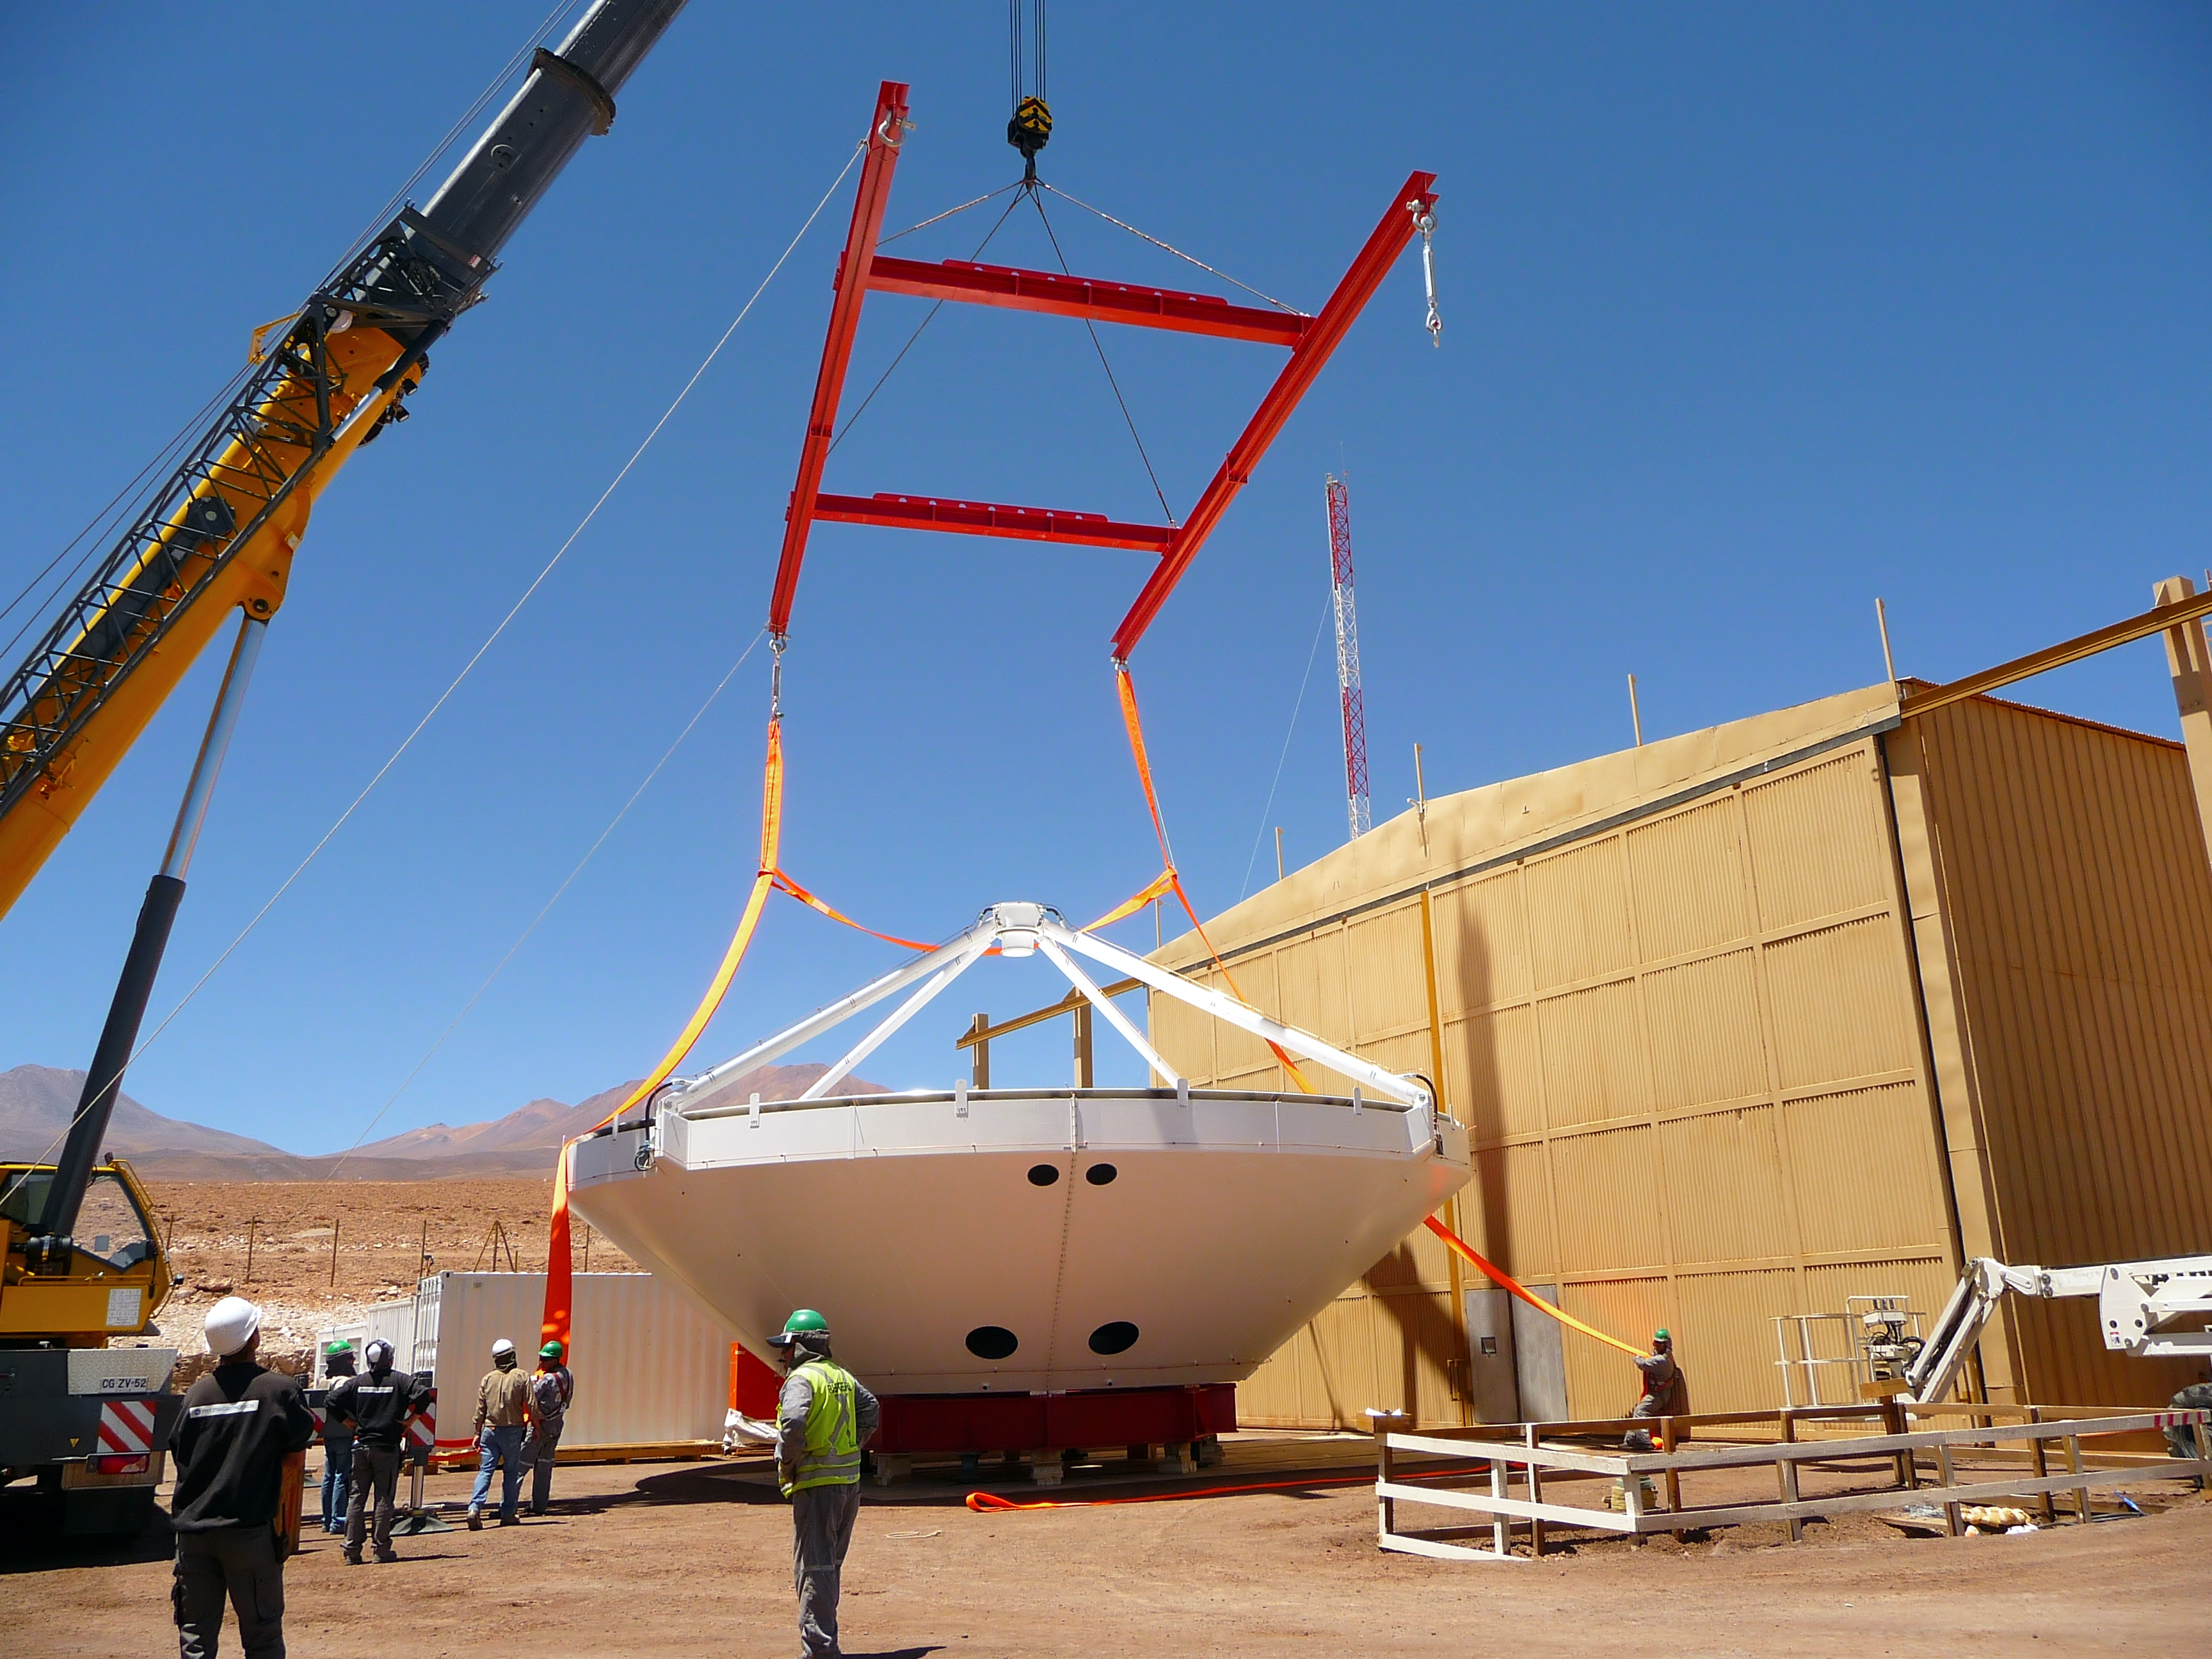

Assembly of first European ALMA antenna

Image of the assembly of the first European antenna for the Atacama Large Millimeter/submillimeter Array (ALMA). ALMA, the largest ground-based astronomy project in existence, will ultimately be comprised of a giant array of 12-m submillimetre quality antennas, with baselines of several kilometres. An additional, compact array of 7-m and 12-m antennas will complement the main array. ALMA will be based on the Chajnantor plain of the Chilean Andes, 5000 m above sea level. Construction on ALMA started in 2003 and will be completed in 2012. The ALMA project is an international collaboration between Europe, East Asia and North America in cooperation with the Republic of Chile.

Credit: ALMA (ESO/NAOJ/NRAO)/S. Rossi (ESO)